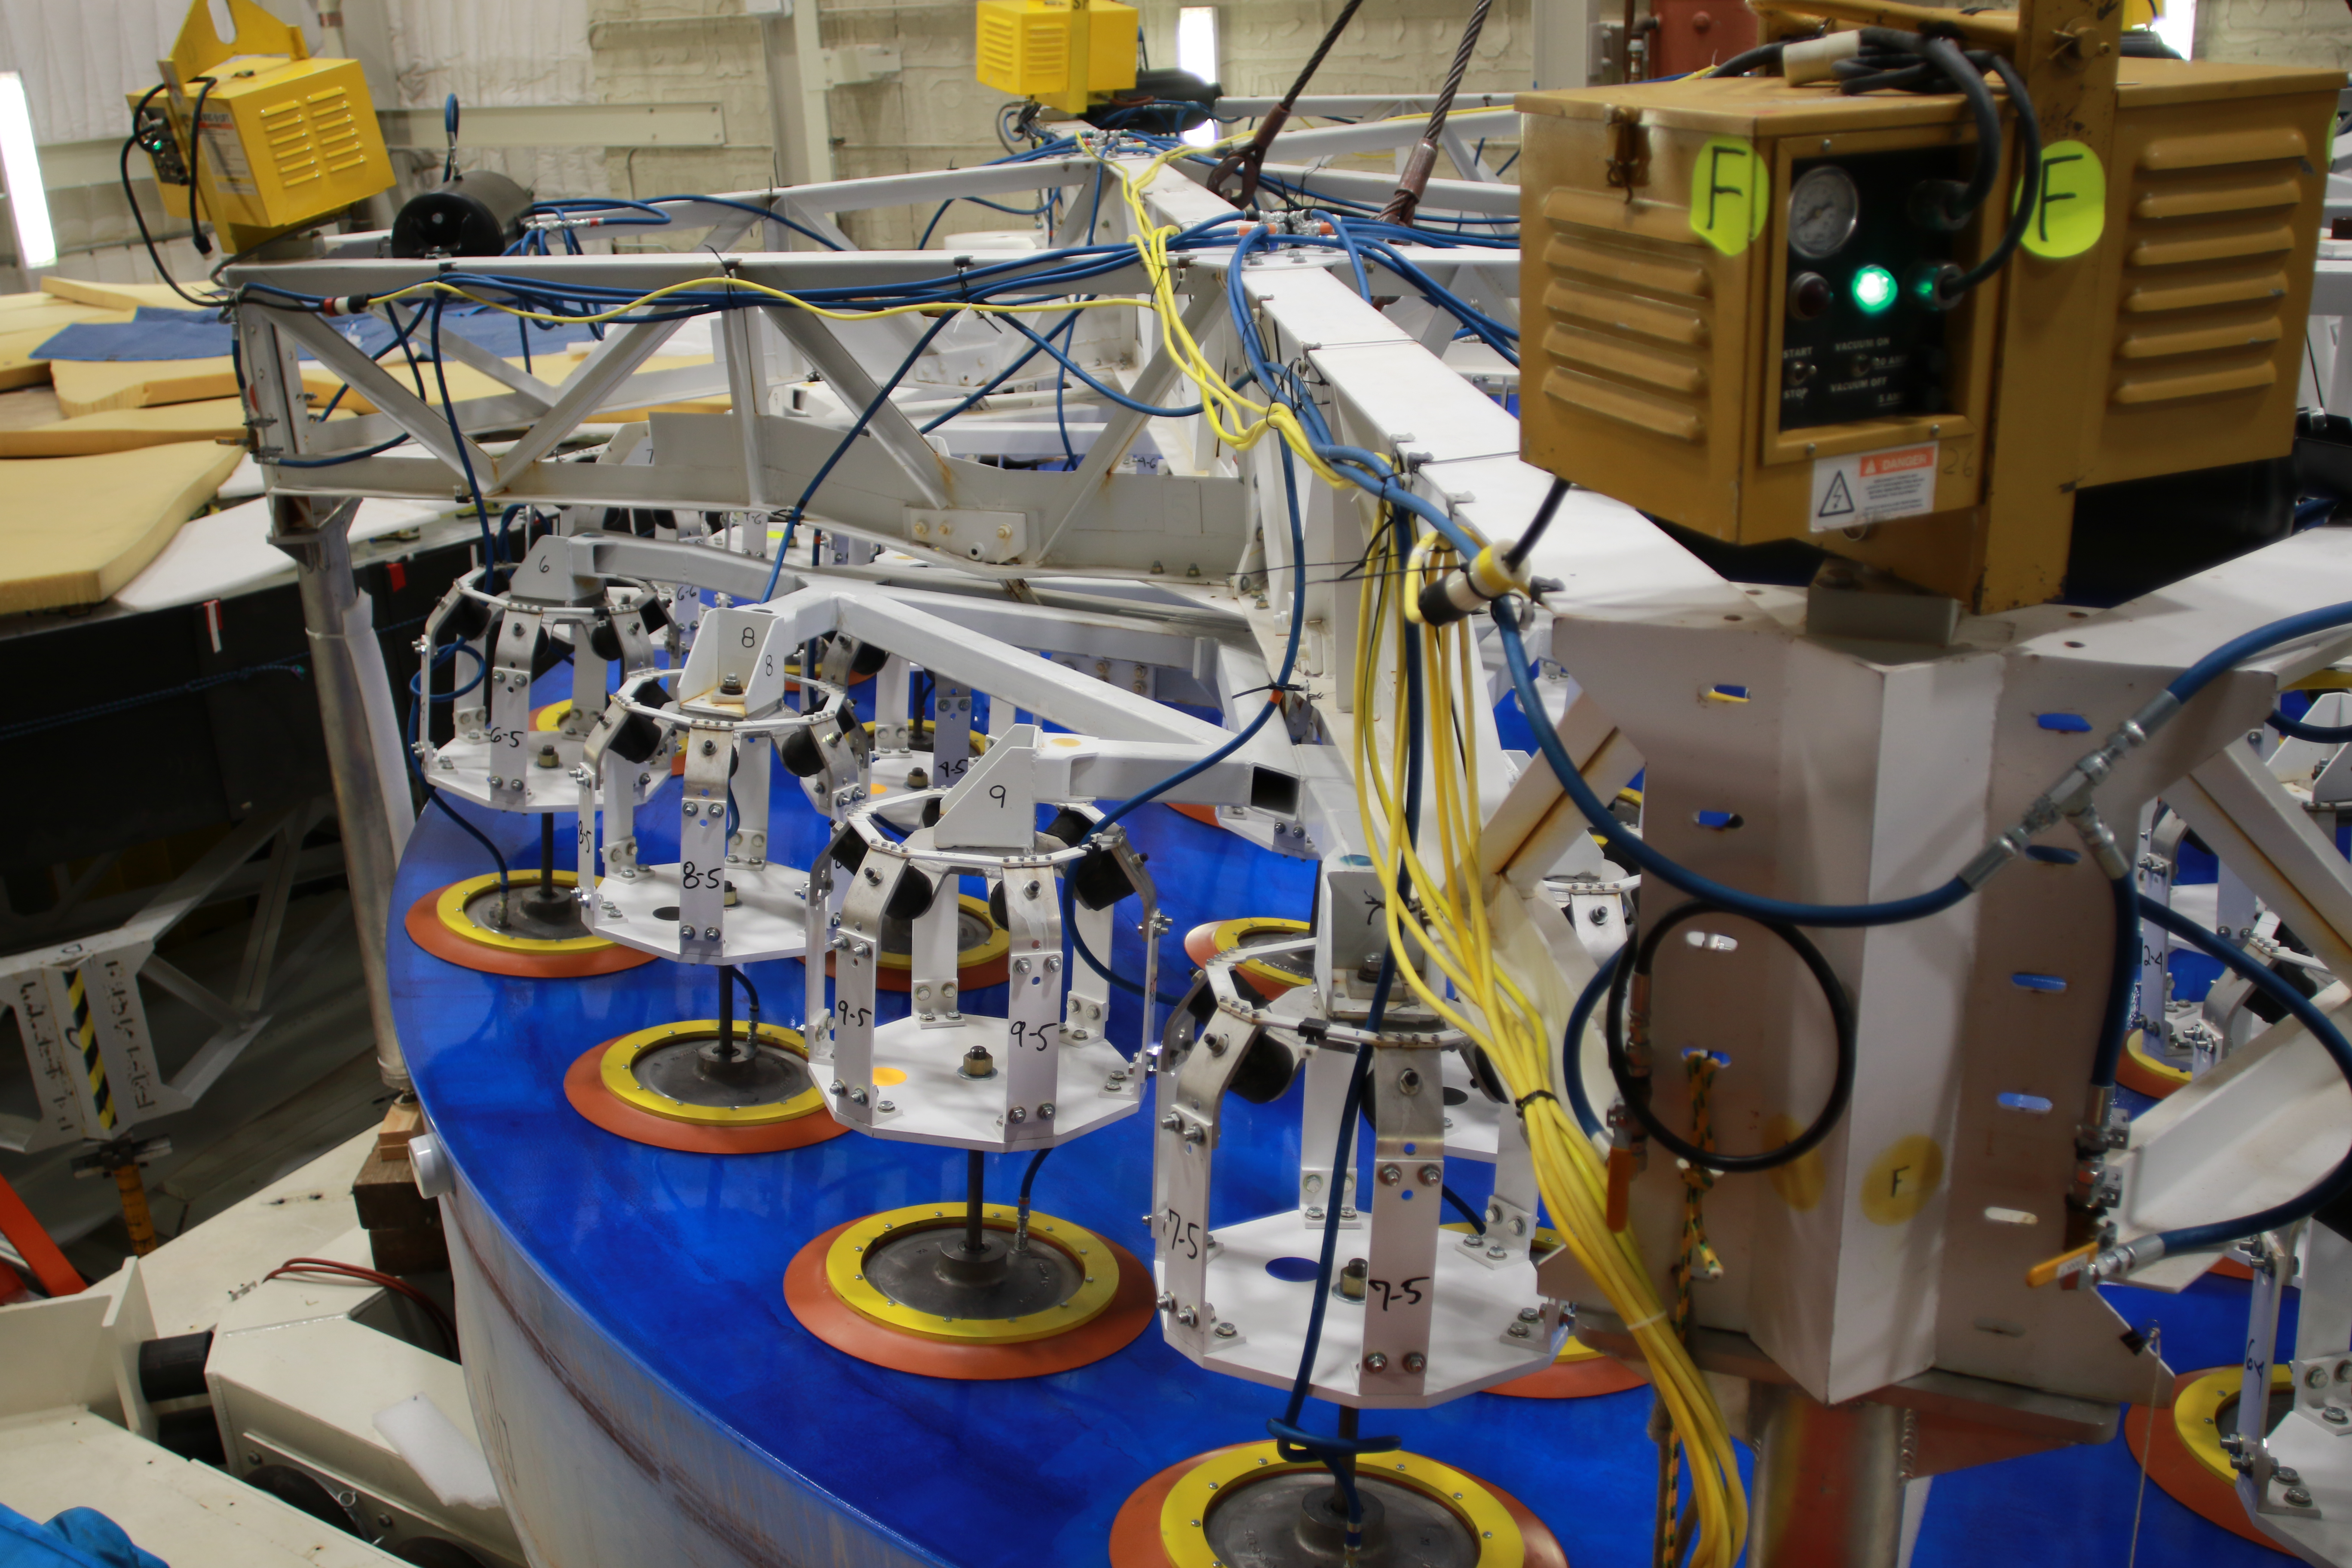

M1M3 Lift 2018

On the morning of October 25th, at the Richard F. Caris Mirror Lab on the University of Arizona campus, the LSST Primary/Tertiary Mirror (M1M3) was successfully lifted out of its transport container and onto the M1M3 Cell. The mirror lift was performed with a special lifting fixture, outfitted with 54 vacuum pads, that was designed specifically to safely lift and lower the 37,000 lb (16,780 kg) glass monolith. The M1M3 Mirror was lifted onto the Cell, interfacing successfully with the 355 static supports (wire rope isolators), that hold it above the upper surface of the mirror cell.

Credit: Rubin Observatory/NSF/AURA